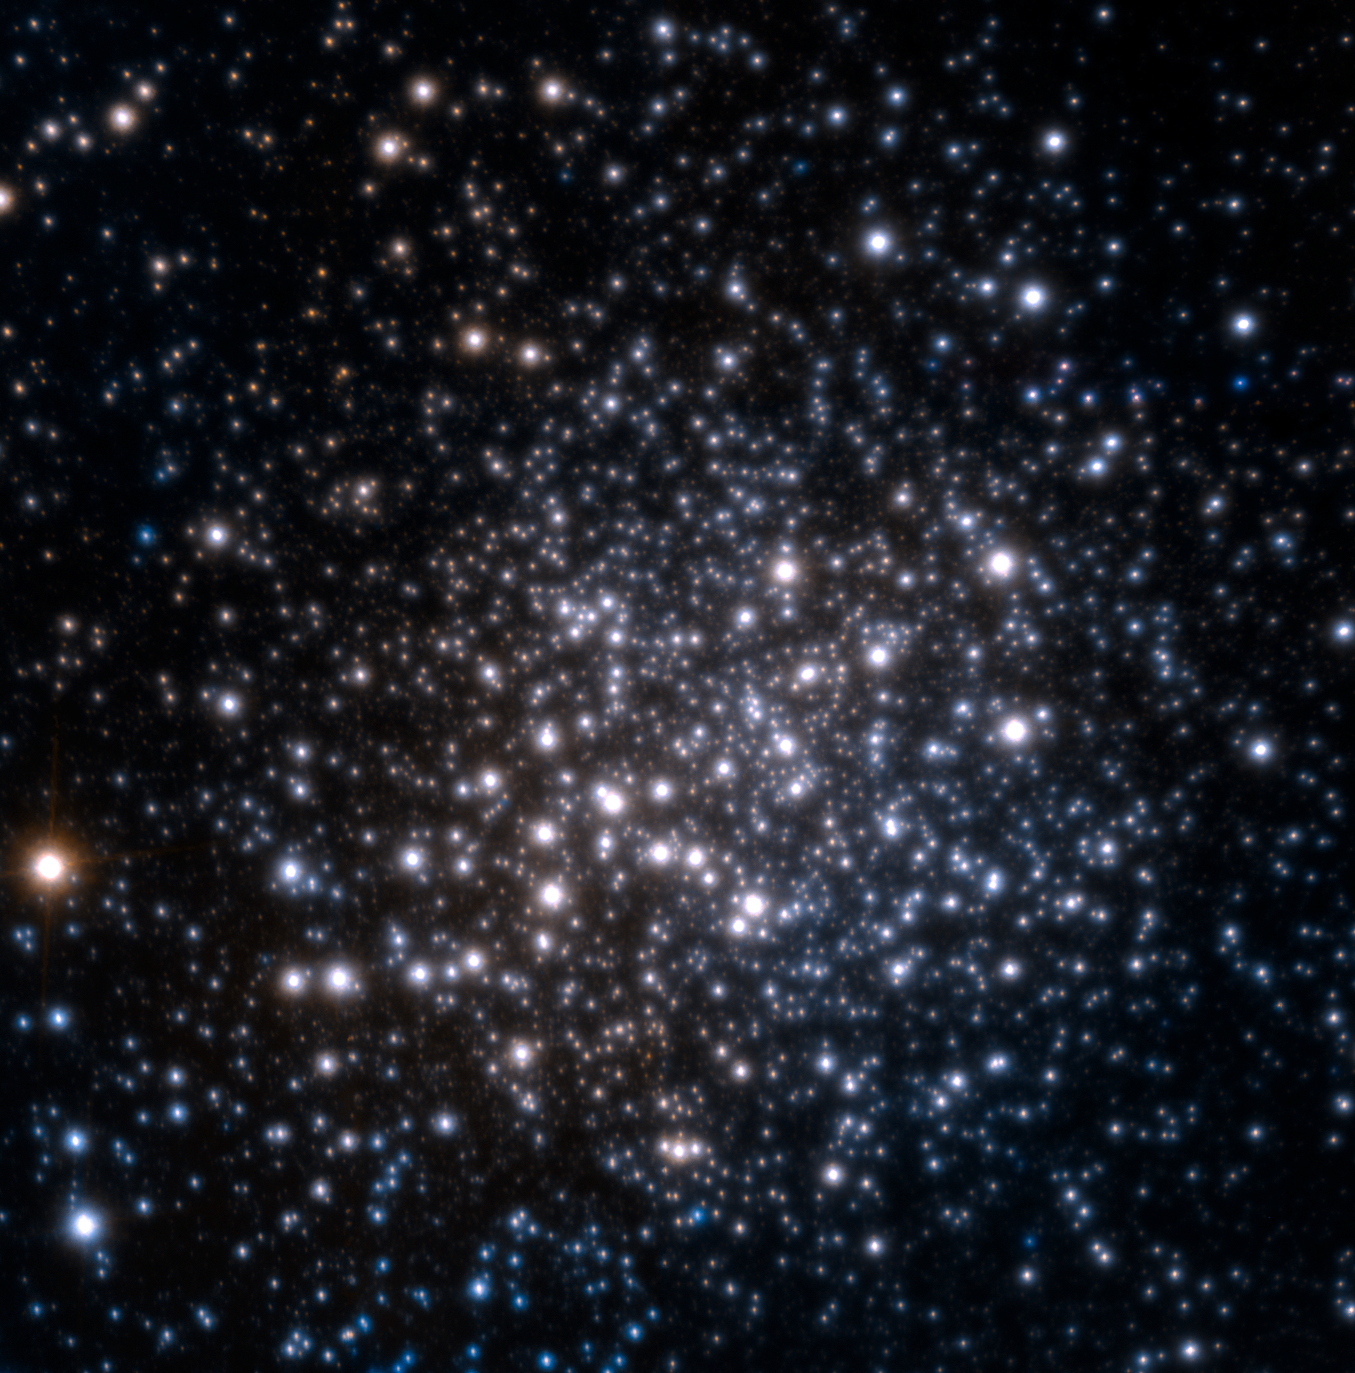

The star cluster Terzan 5

Peering through the thick dust clouds of our galaxy's central parts (the "bulge") with an amazing amount of detail, a team of astronomers has revealed an unusual mix of stars in the stellar grouping known as Terzan 5. Never observed anywhere in the bulge before, this peculiar cocktail of stars suggests that Terzan 5 is in fact one of the bulge's primordial building blocks, most likely the relic of a dwarf galaxy that merged with the Milky Way during its very early days.

This near-infrared image was obtained with the Multi-conjugate Adaptive Optics Demonstrator (MAD) instrument on ESO's Very Large Telescope. Observations in two bands (J and K) were combined. The field of view is 40 arcseconds across.

Credit: ESO/F. Ferraro